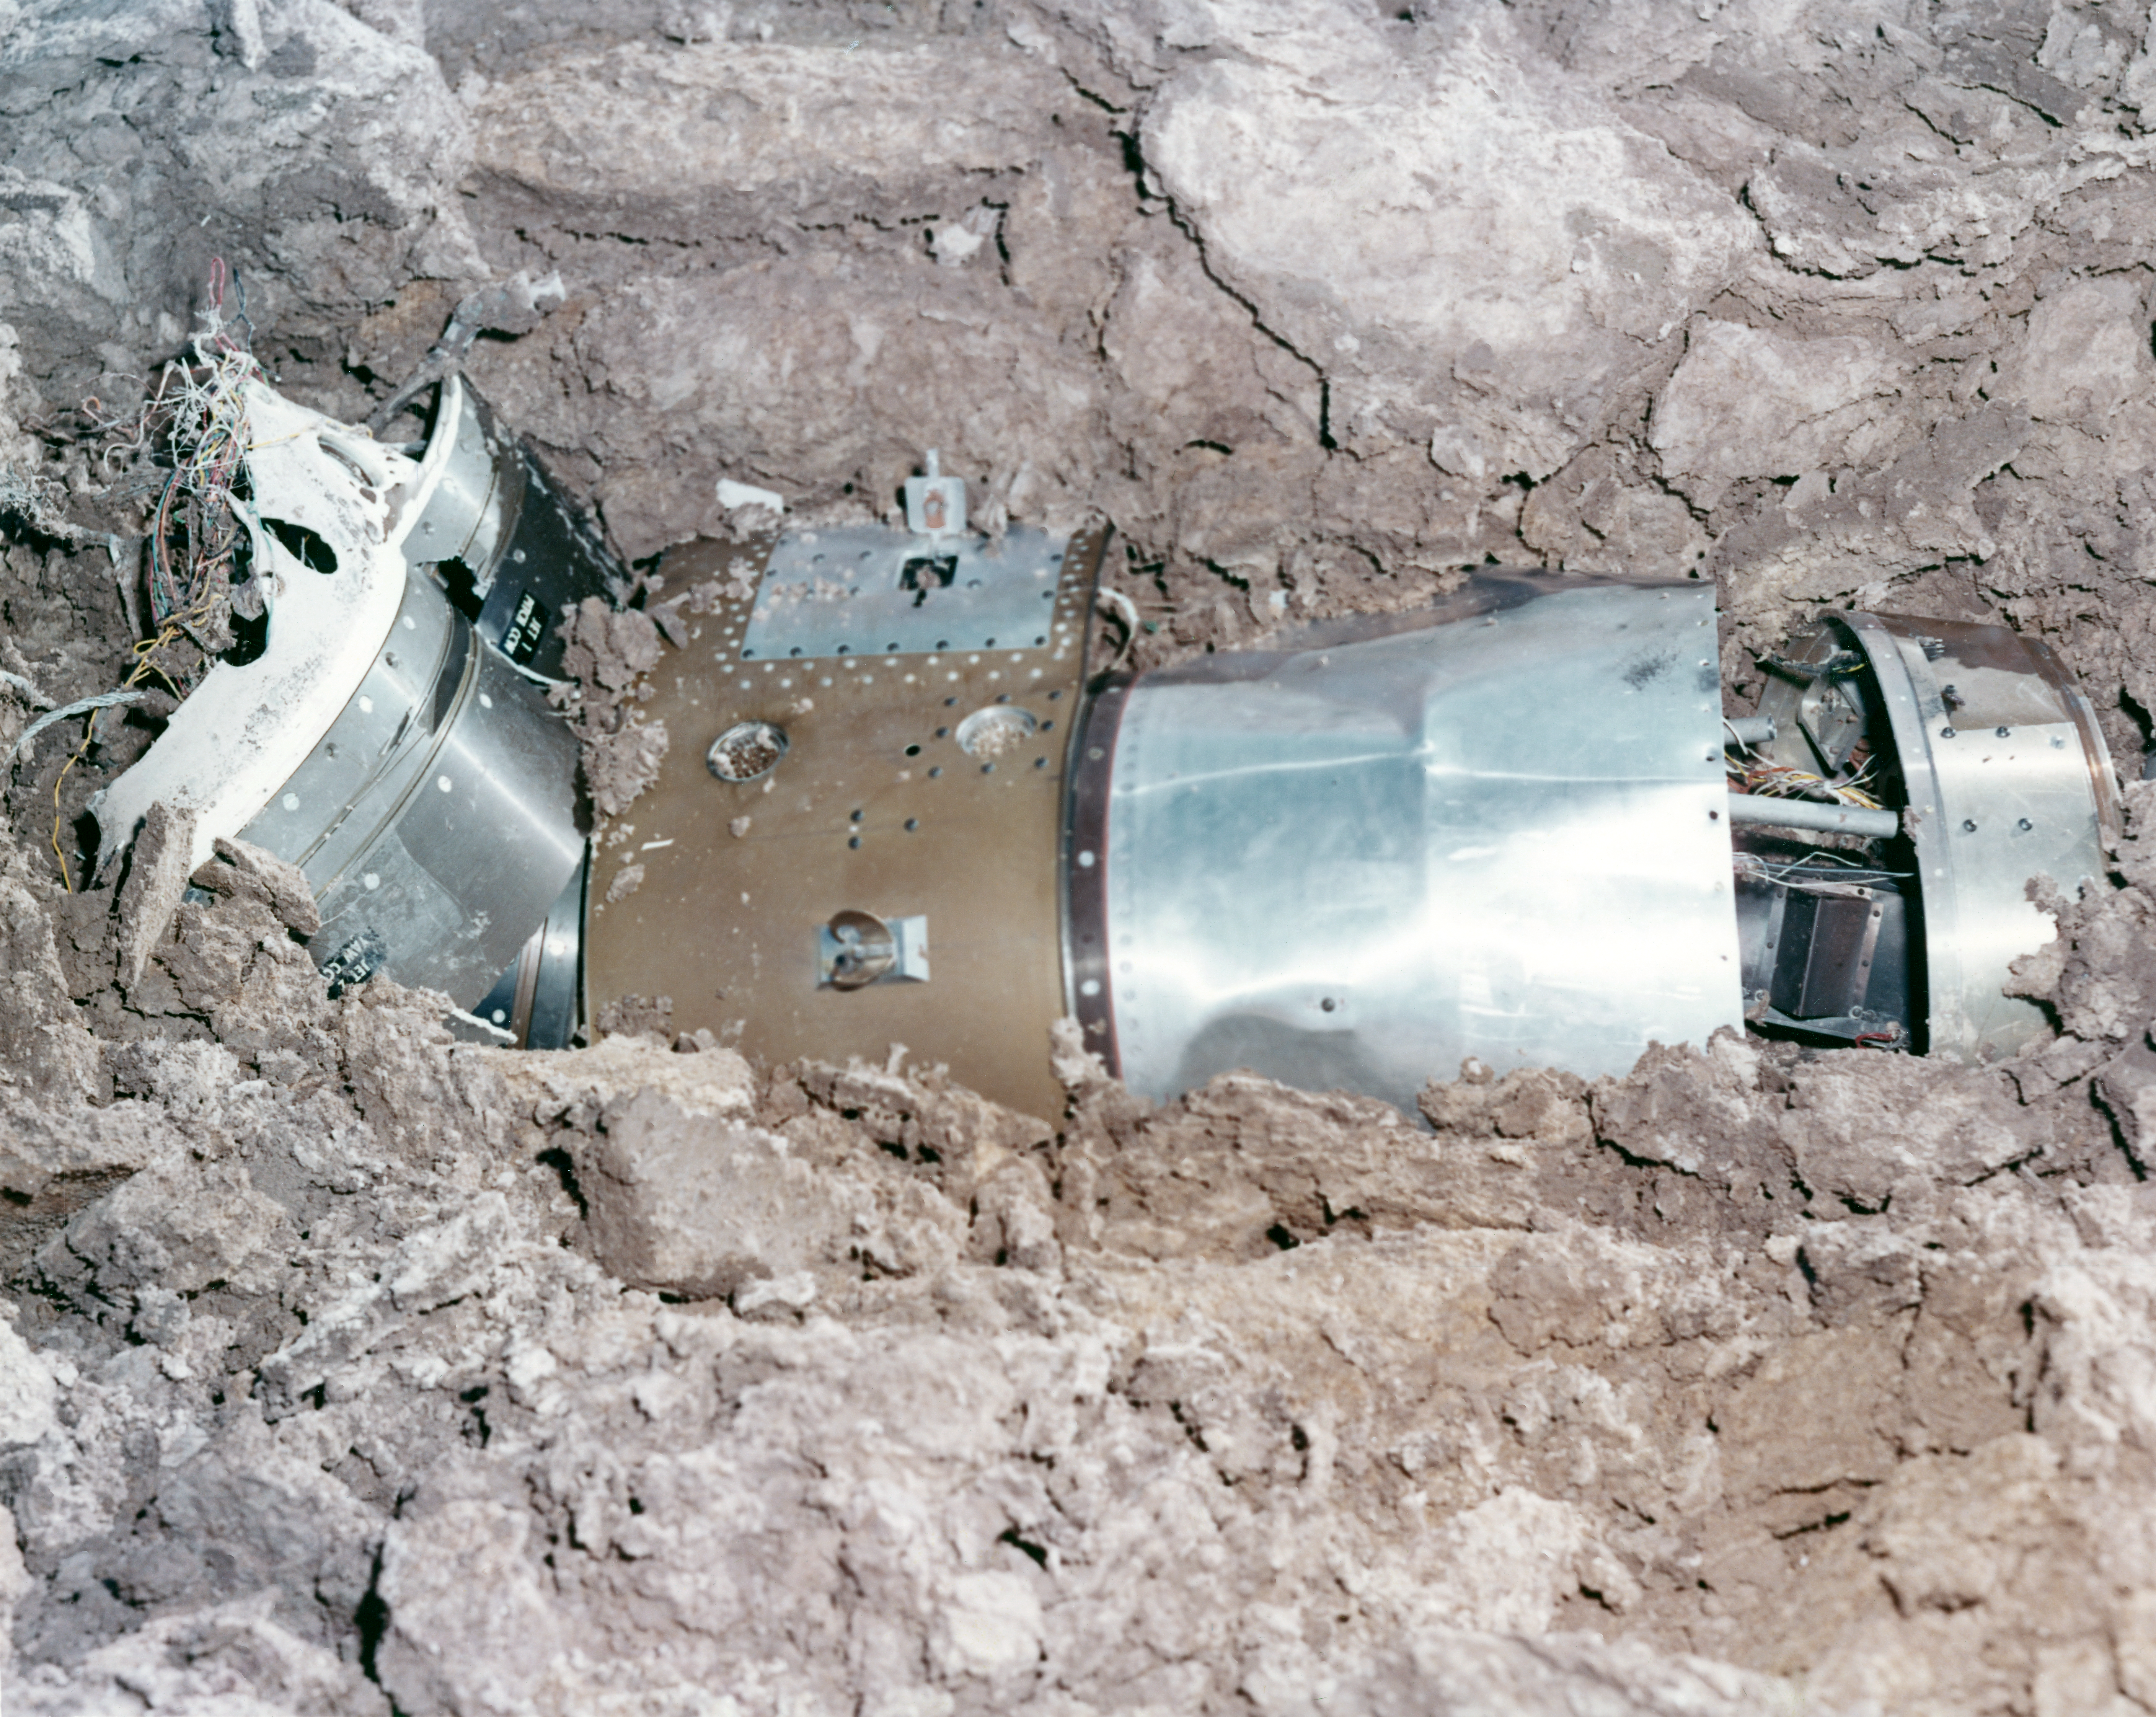

Kitt Peak Rocket Program Flight 3.8

This image shows the Aerobee 150 rocket launched by Kitt Peak at White Sands Missile Range on 10 November 1965. This was flight 3.8, which measured starlight using a 12-inch telescope and a spectrometer.

During this flight, the guidance system failed to point the instrument.

The original negative of this image is stored at NOIRLab Headquarters in Tucson, Arizona. This image is part of NSF NOIRLab’s historical archives.

Credit: KPNO/NOIRLab/NSF/AURA